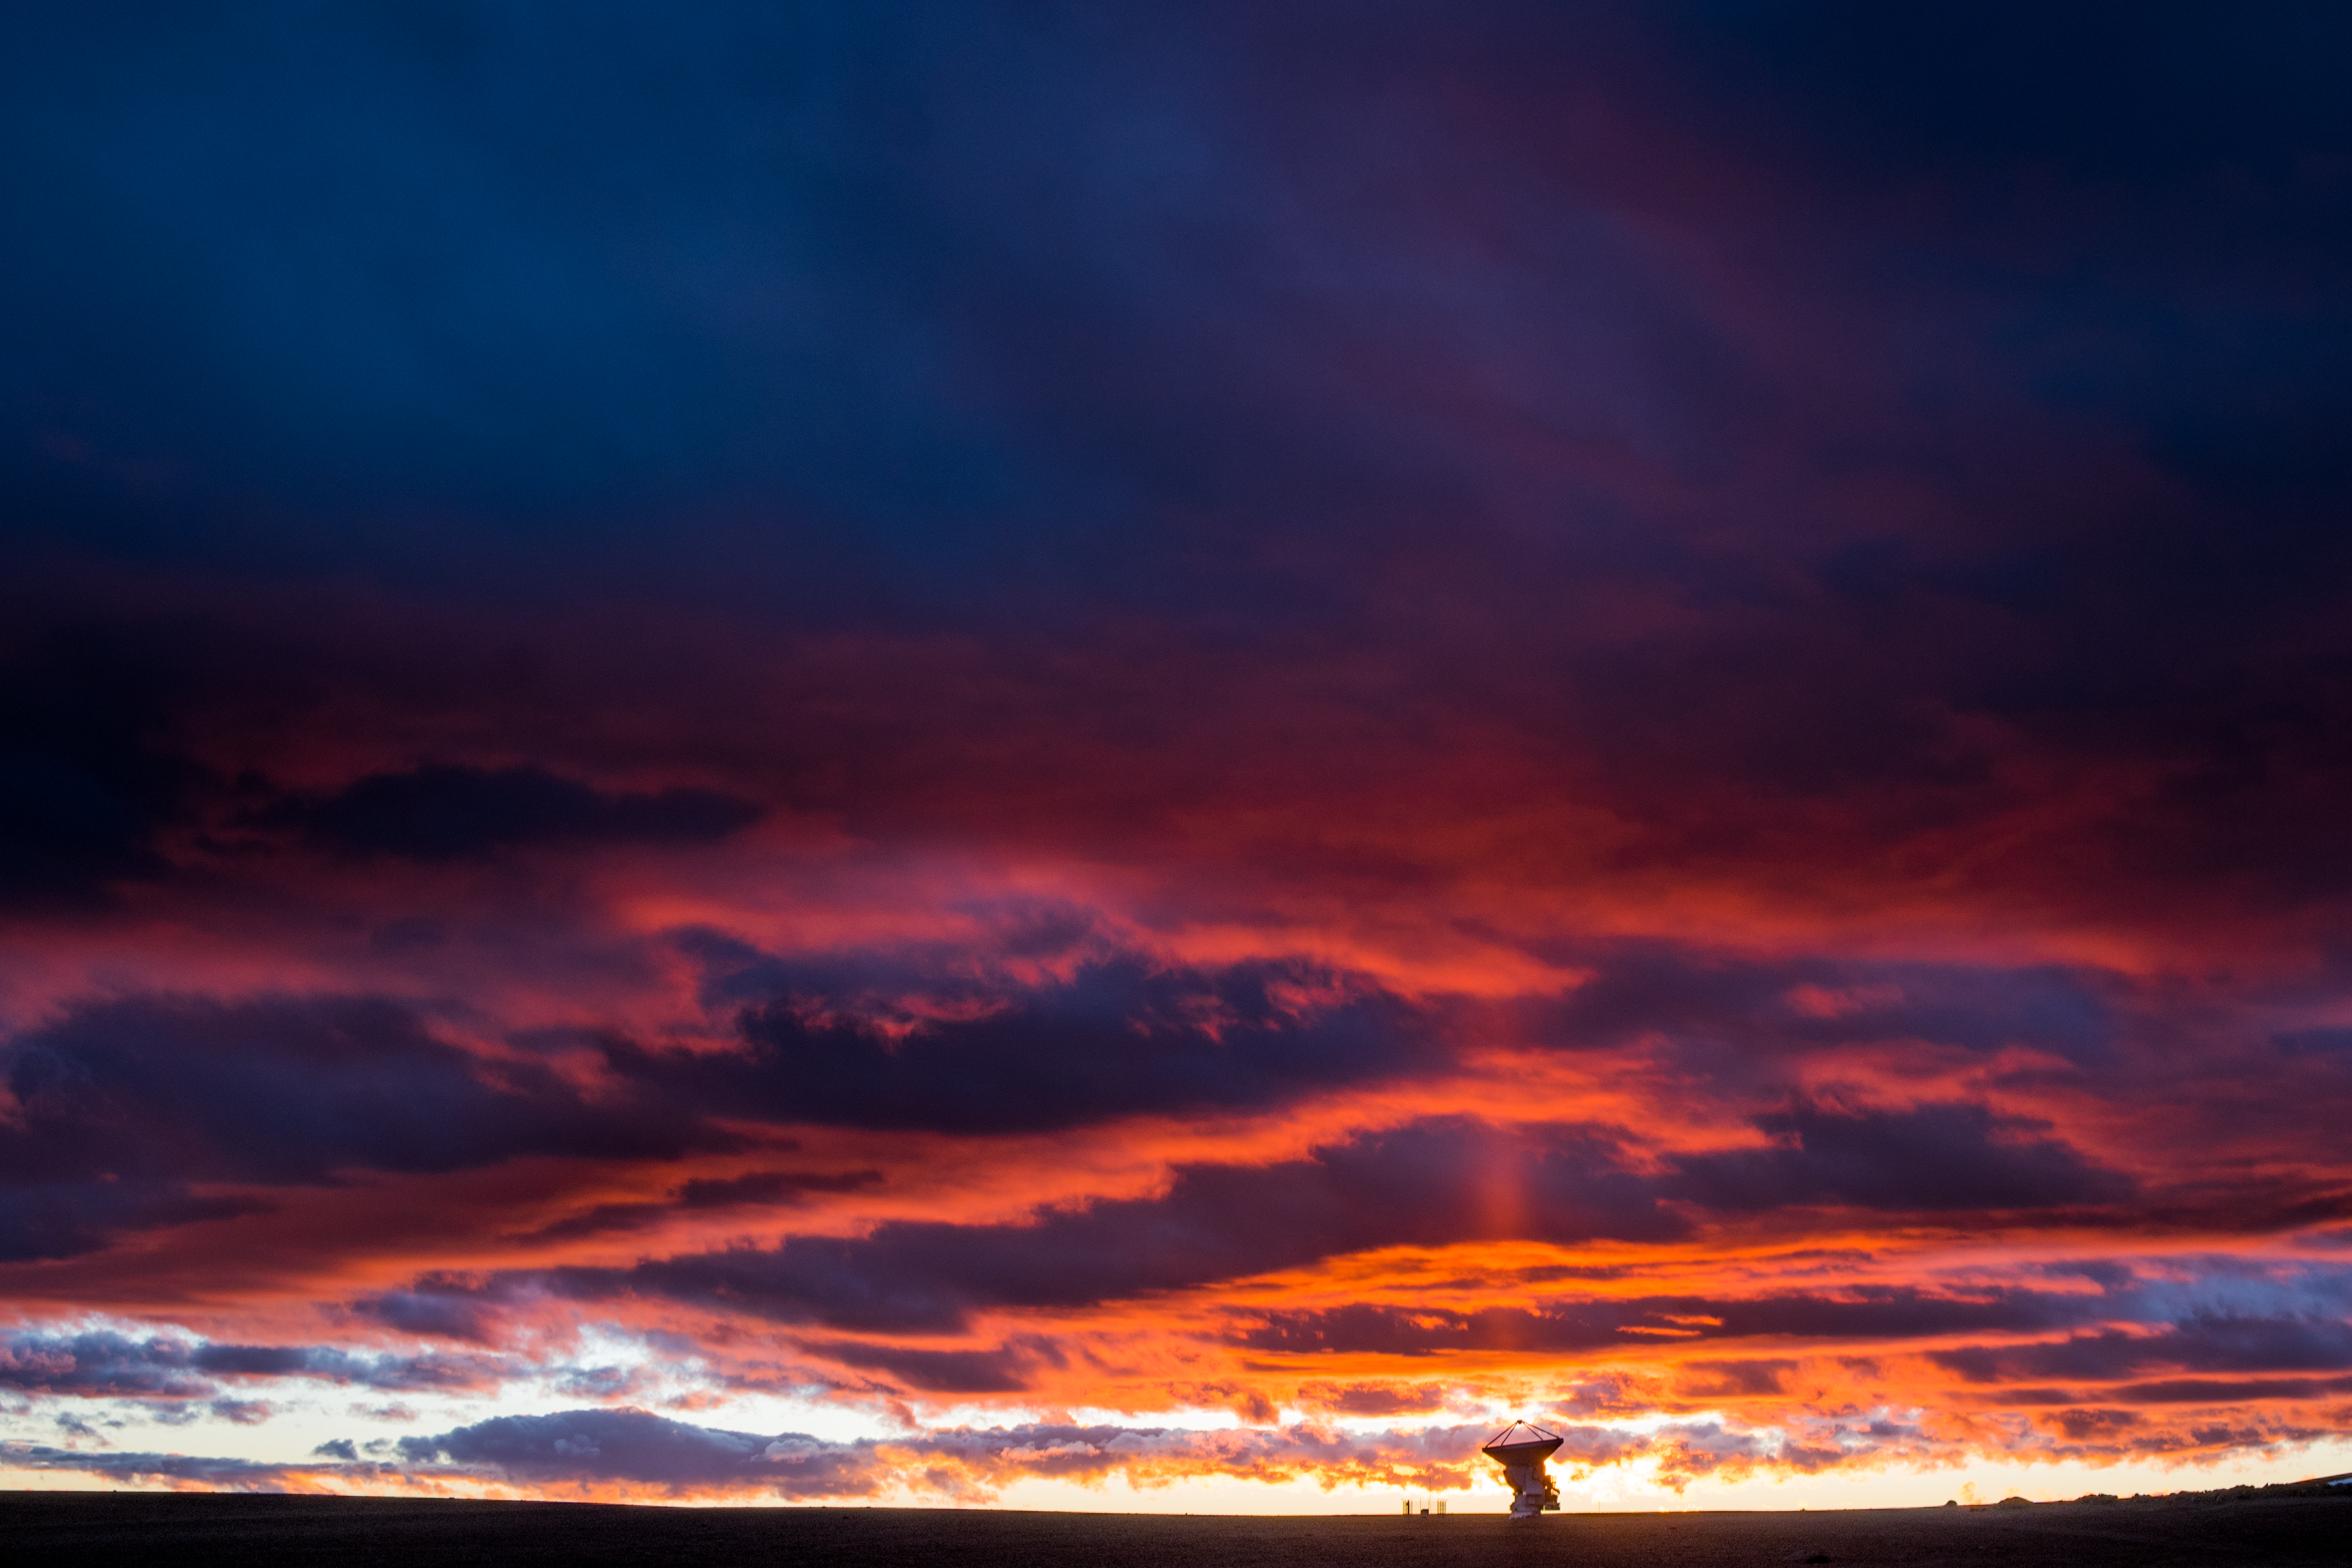

Pillar of sunlight over ALMA

This Picture of the Week shows the grand skies of the Chajnantor plateau in the Chilean Atacama desert. The rare sight of clouds in this typically dry and arid region creates a dramatic display of reds and blues, as well as a sun pillar –– an optical phenomenon caused by ice crystals in the atmosphere –– that emanates from the Sun in line with a telescope. This large antenna is a part of the Atacama Large Millimeter/submillimeter Array (ALMA), which is co-owned by ESO.

ALMA is one of the most powerful observatories in the world for radio astronomy. Its collection of 66 antennae — like the one pictured above — has been responsible for many incredible ground-breaking discoveries, including contributing to the creation of the first image of a black hole.

Credit: C. Duran / ESO